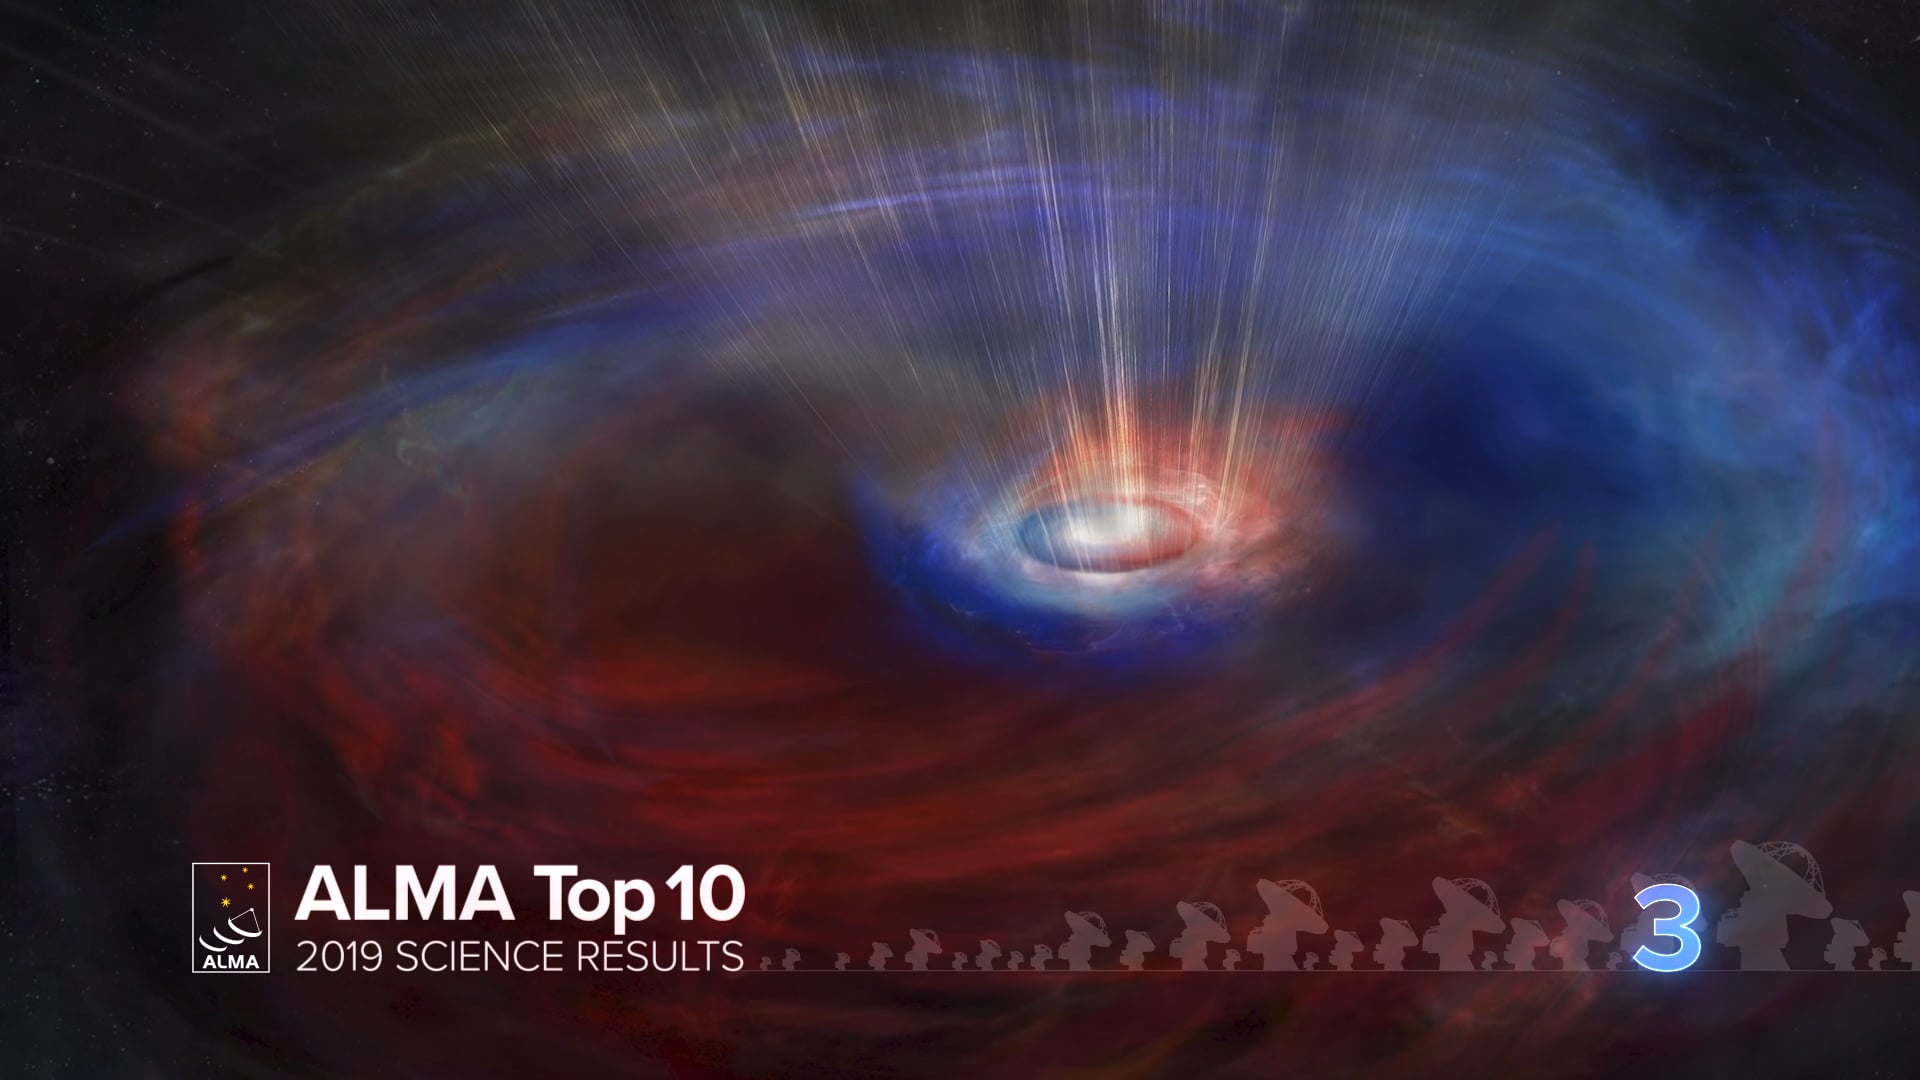

03 - ALMA Top 10: Counter-rotating Gas Flows around a Black Hole

Astronomers using ALMA Observatory find counter-rotating disks of gas around a supermassive black hole. New observations provide an unprecedented close-up view of a swirling disk of cold interstellar gas rotating around a supermassive black hole. This disk lies at the center of NGC 3258, a massive elliptical galaxy about 100 million light-years from Earth. Video created 12/20/2019

Credit: NRAO/AUI/NSF